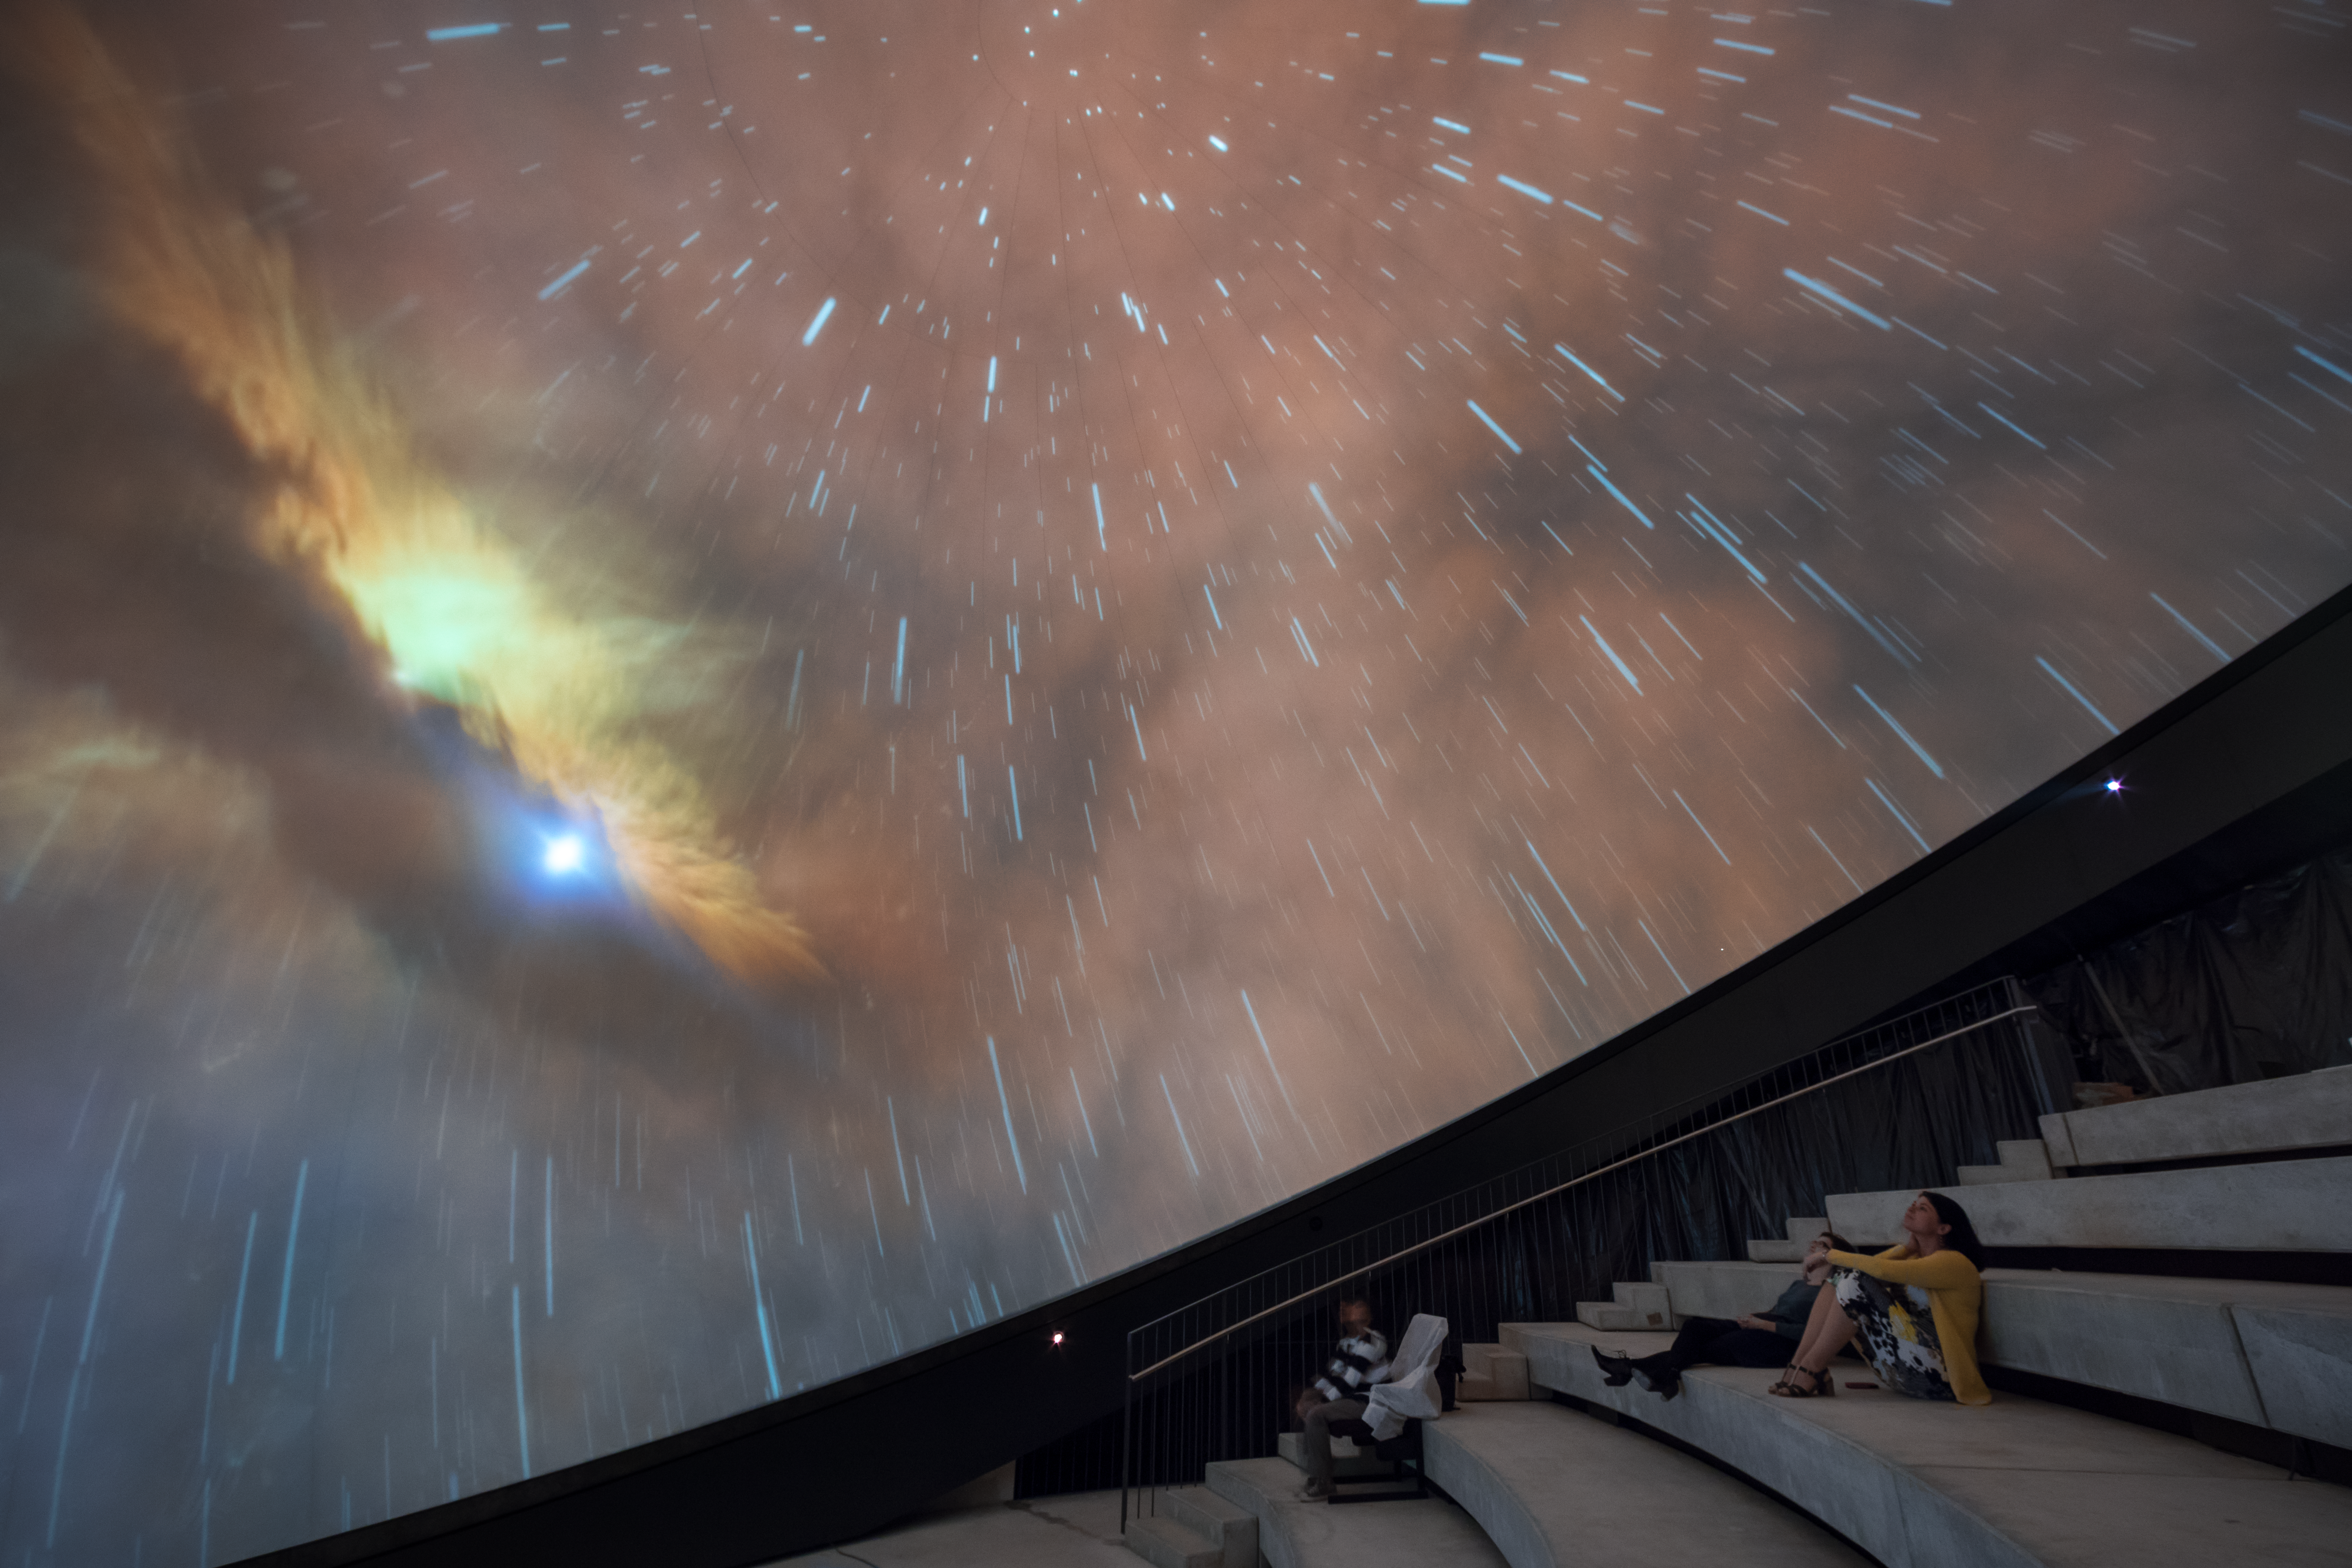

A first look at the ESO Supernova planetarium

A first look at the planetarium inside the ESO Supernova next to ESO Headquarters in Garching bei München, Germany.

Credit: ESO/P.Horálek